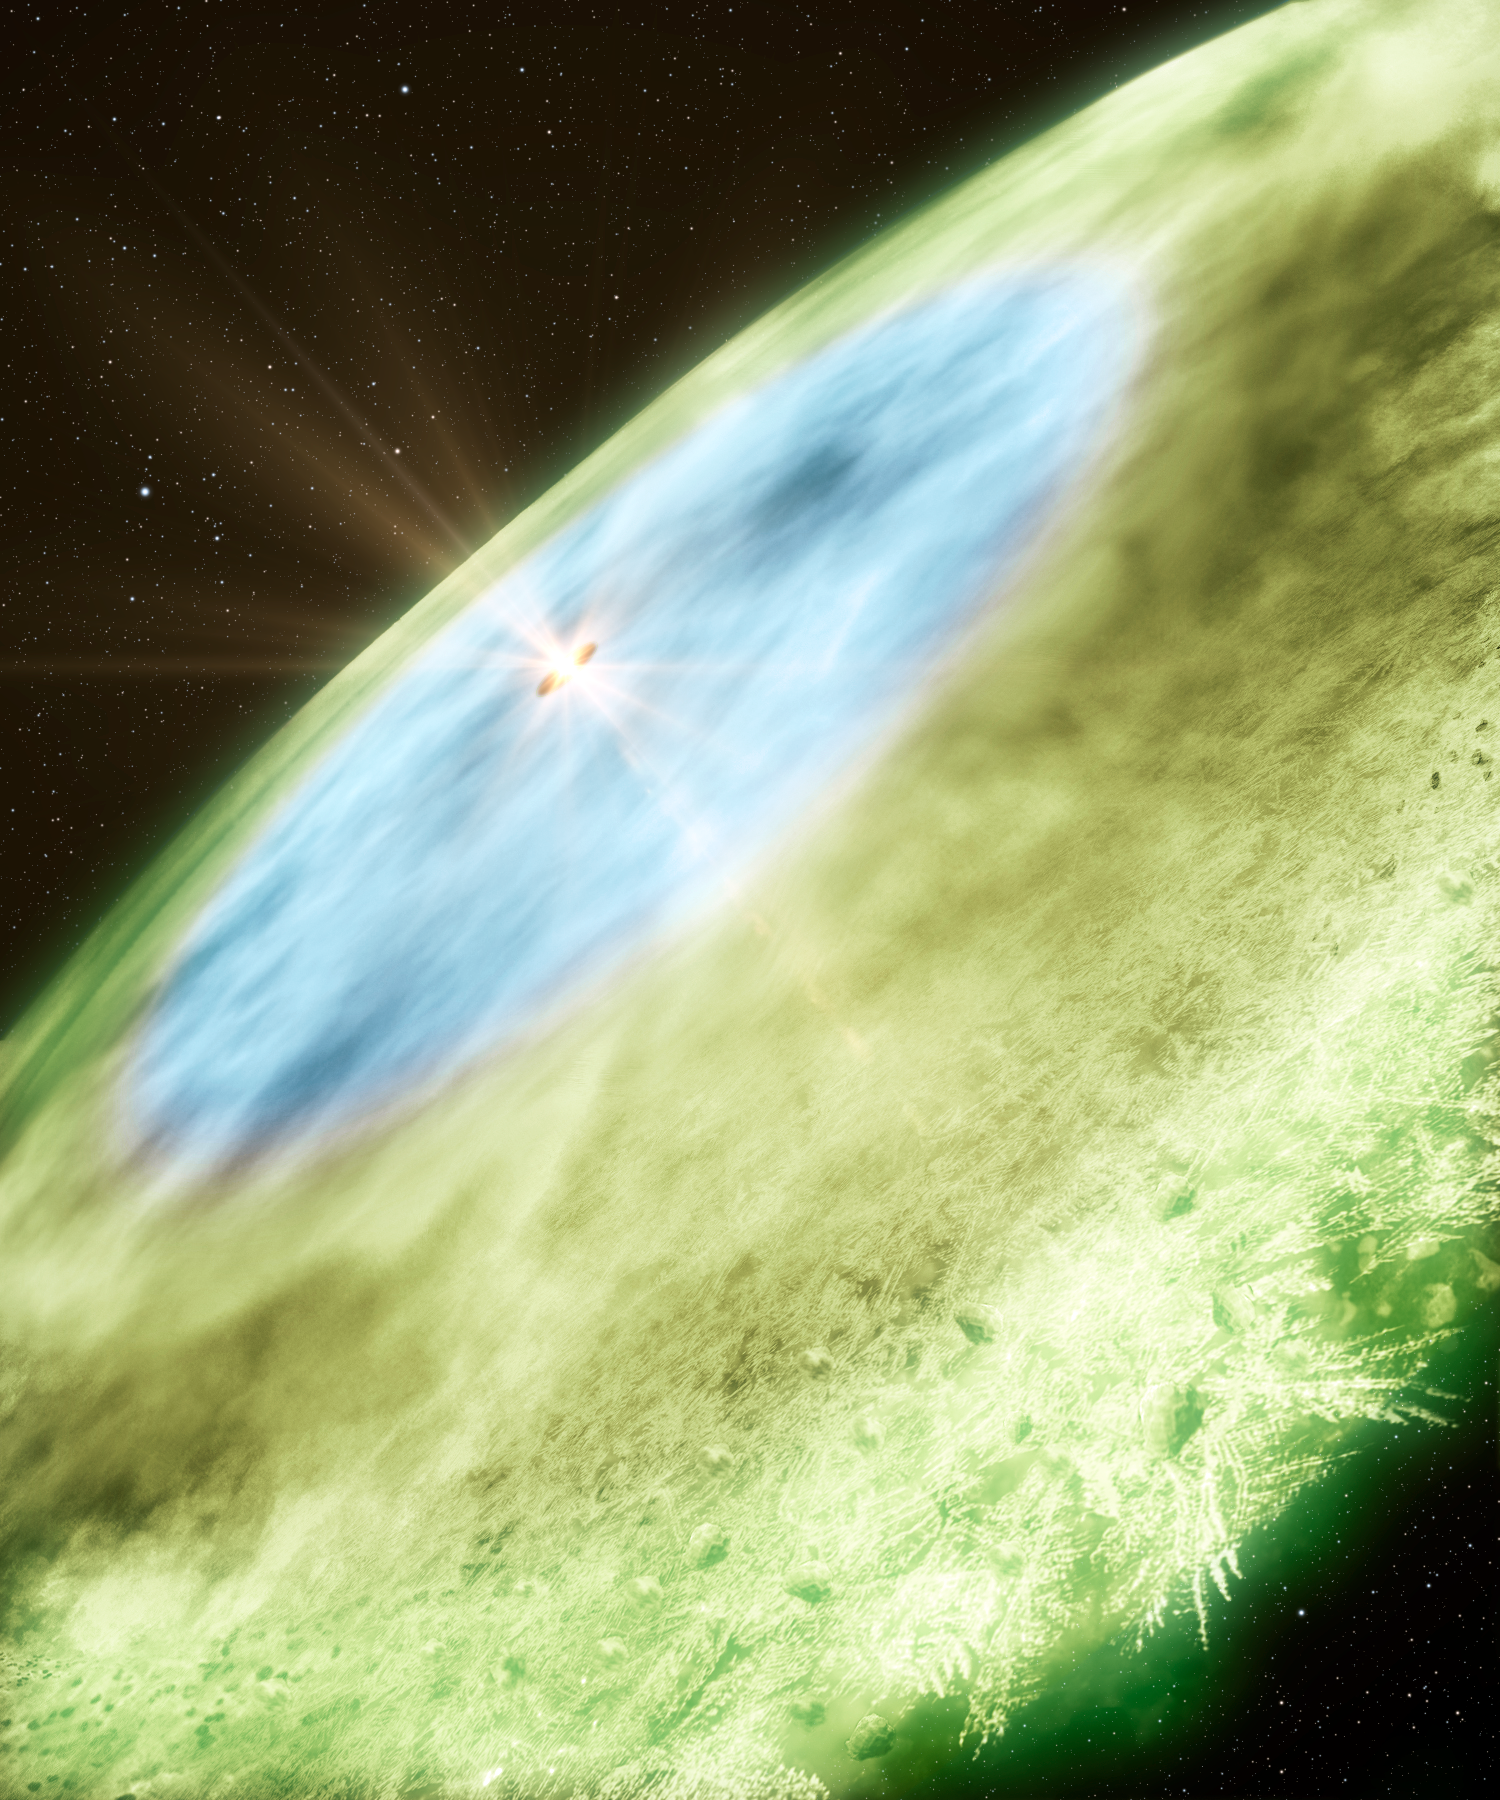

Artist’s impression of snow lines around TW Hydrae

An artist's concept of the snow line in TW Hydrae showing water ice covered dust grains in the inner disc (4.5–30 astronomical units, blue) and carbon monoxide ice covered grains in the outer disc (>30 astronomical units, green). The transition from blue to green marks the carbon monoxide snow line. The snow helps grains of dust to adhere to each other by providing a sticky coating, which is essential to the formation of planets and comets. Due to the different freezing points of different chemical compounds, different snow lines can be found at various distances from the star.

Credit: B. Saxton & A. Angelich/NRAO/AUI/NSF/ALMA (ESO/NAOJ/NRAO)